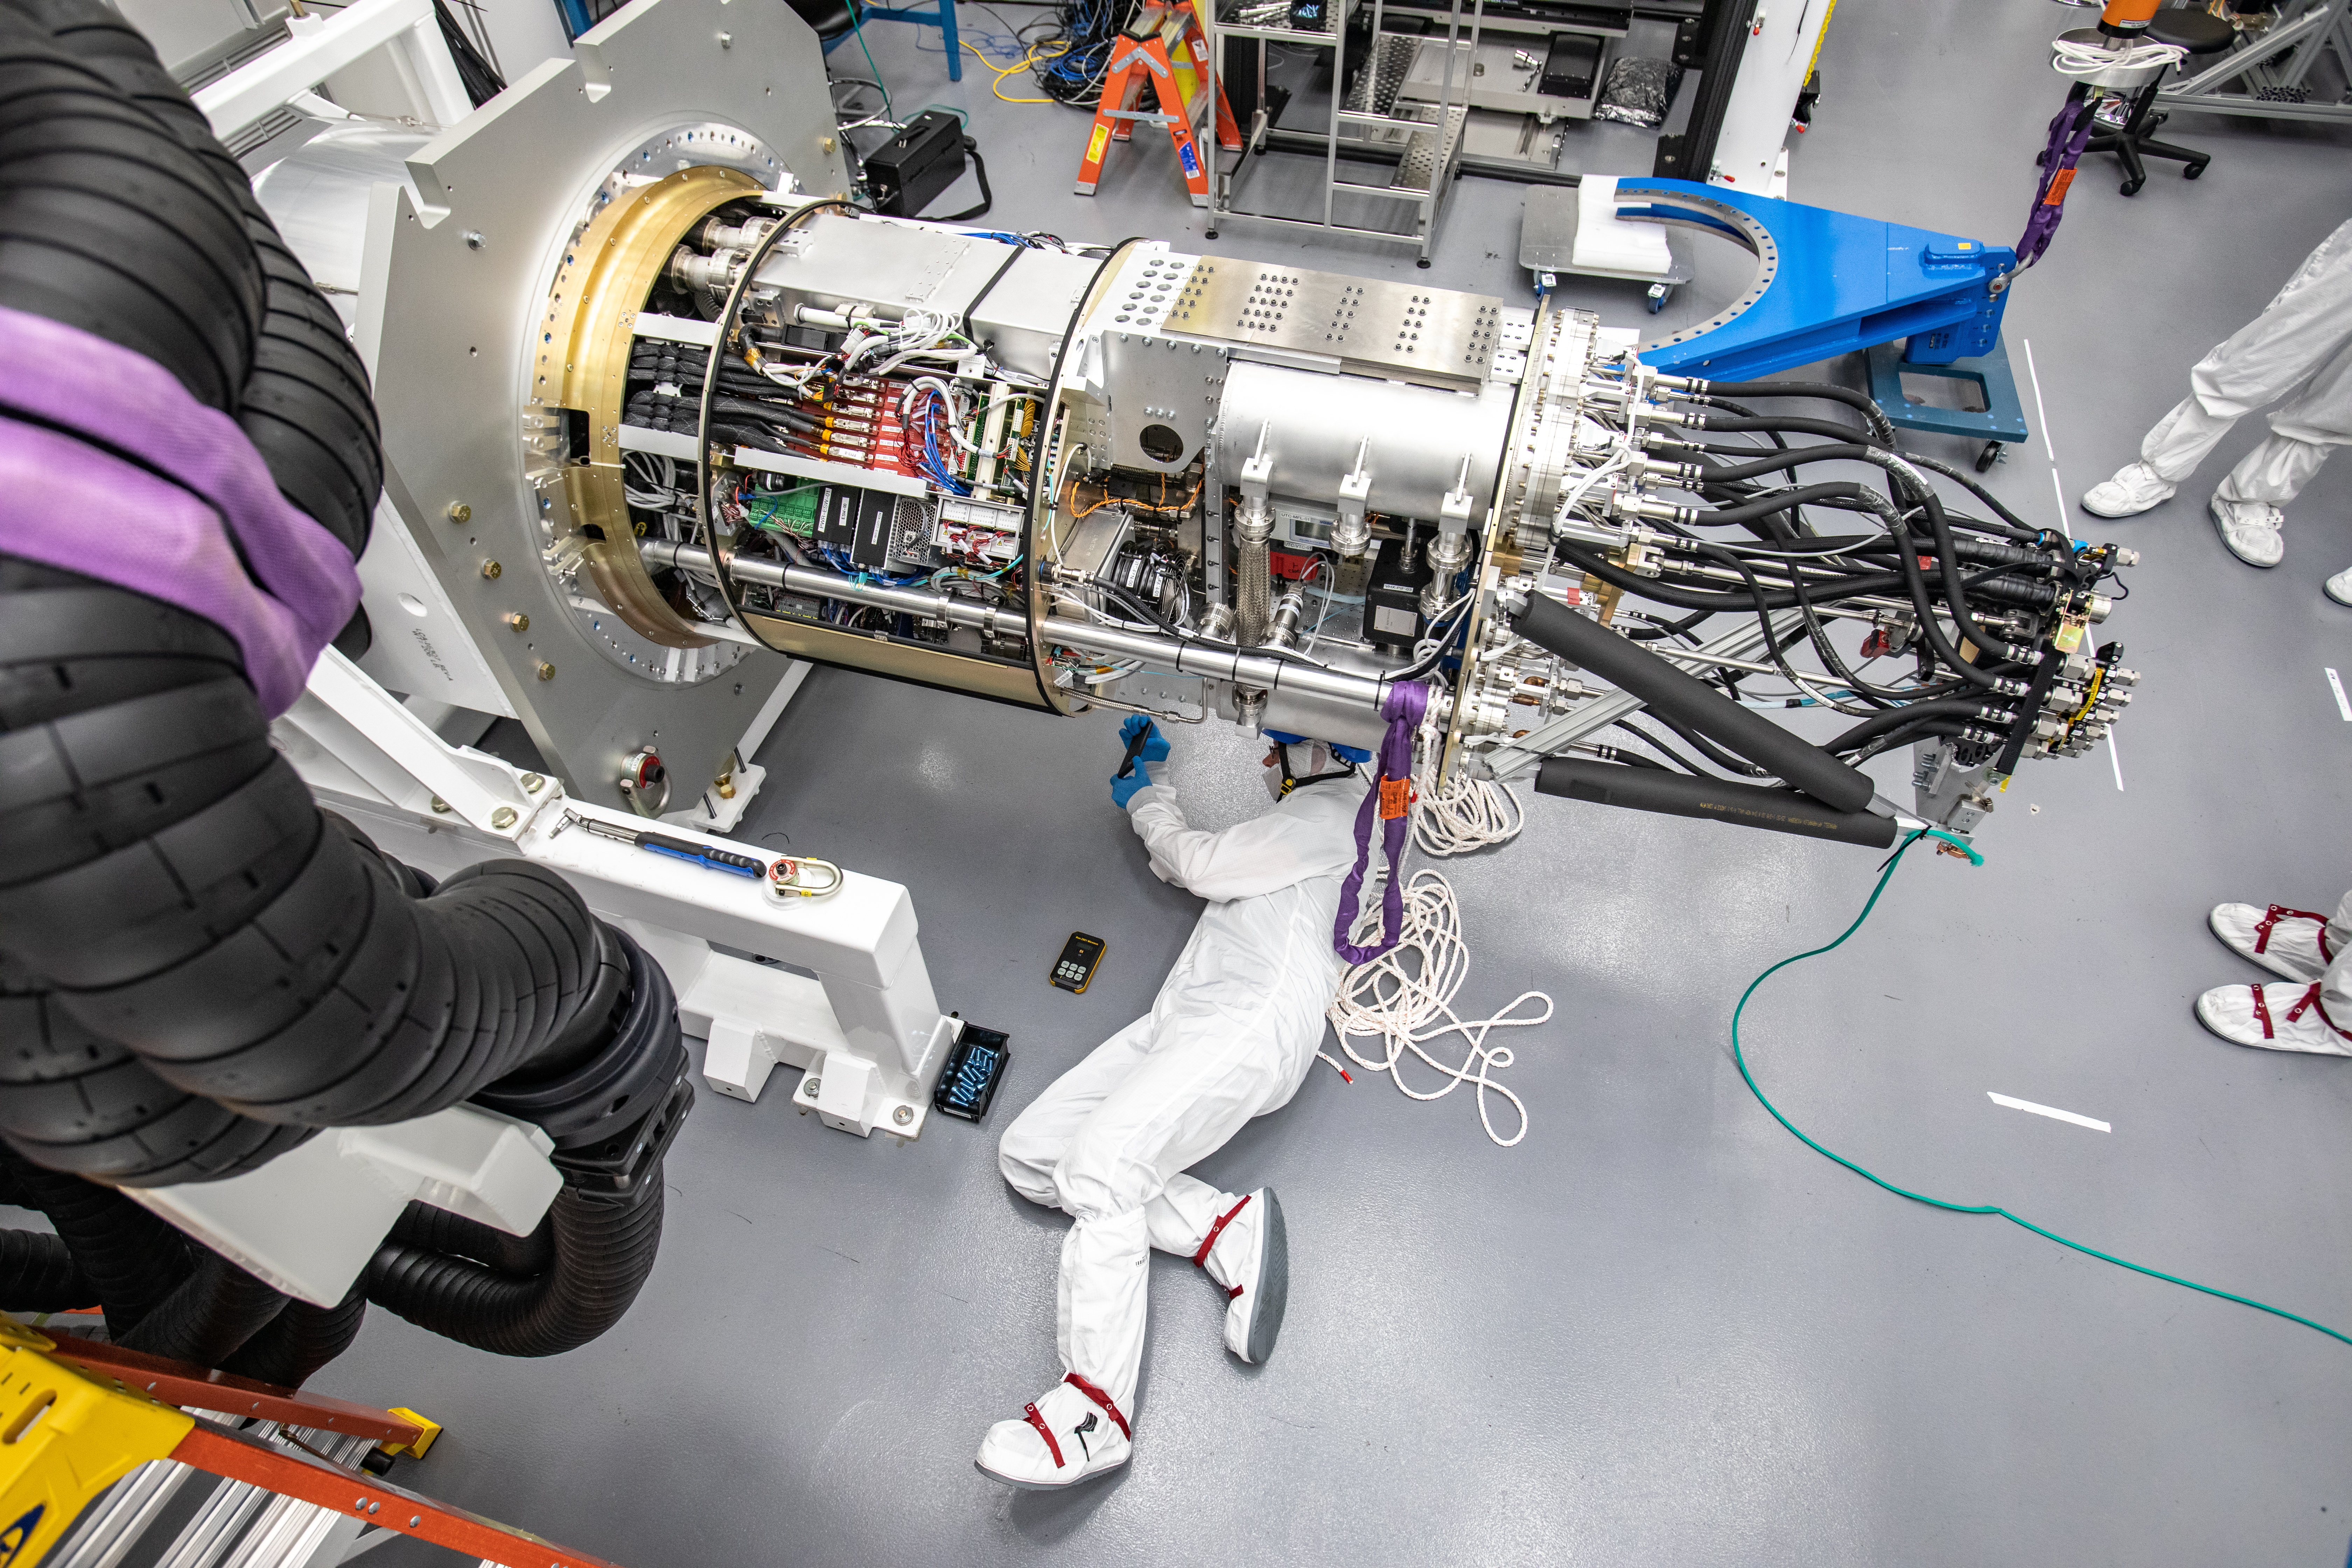

LSST Cryostat to Camera Body Lift

The LSST camera team successfully installed the cryostat to the camera body on April 8.

Credit: Jacqueline Ramseyer Orrell/SLAC National Accelerator Laboratory